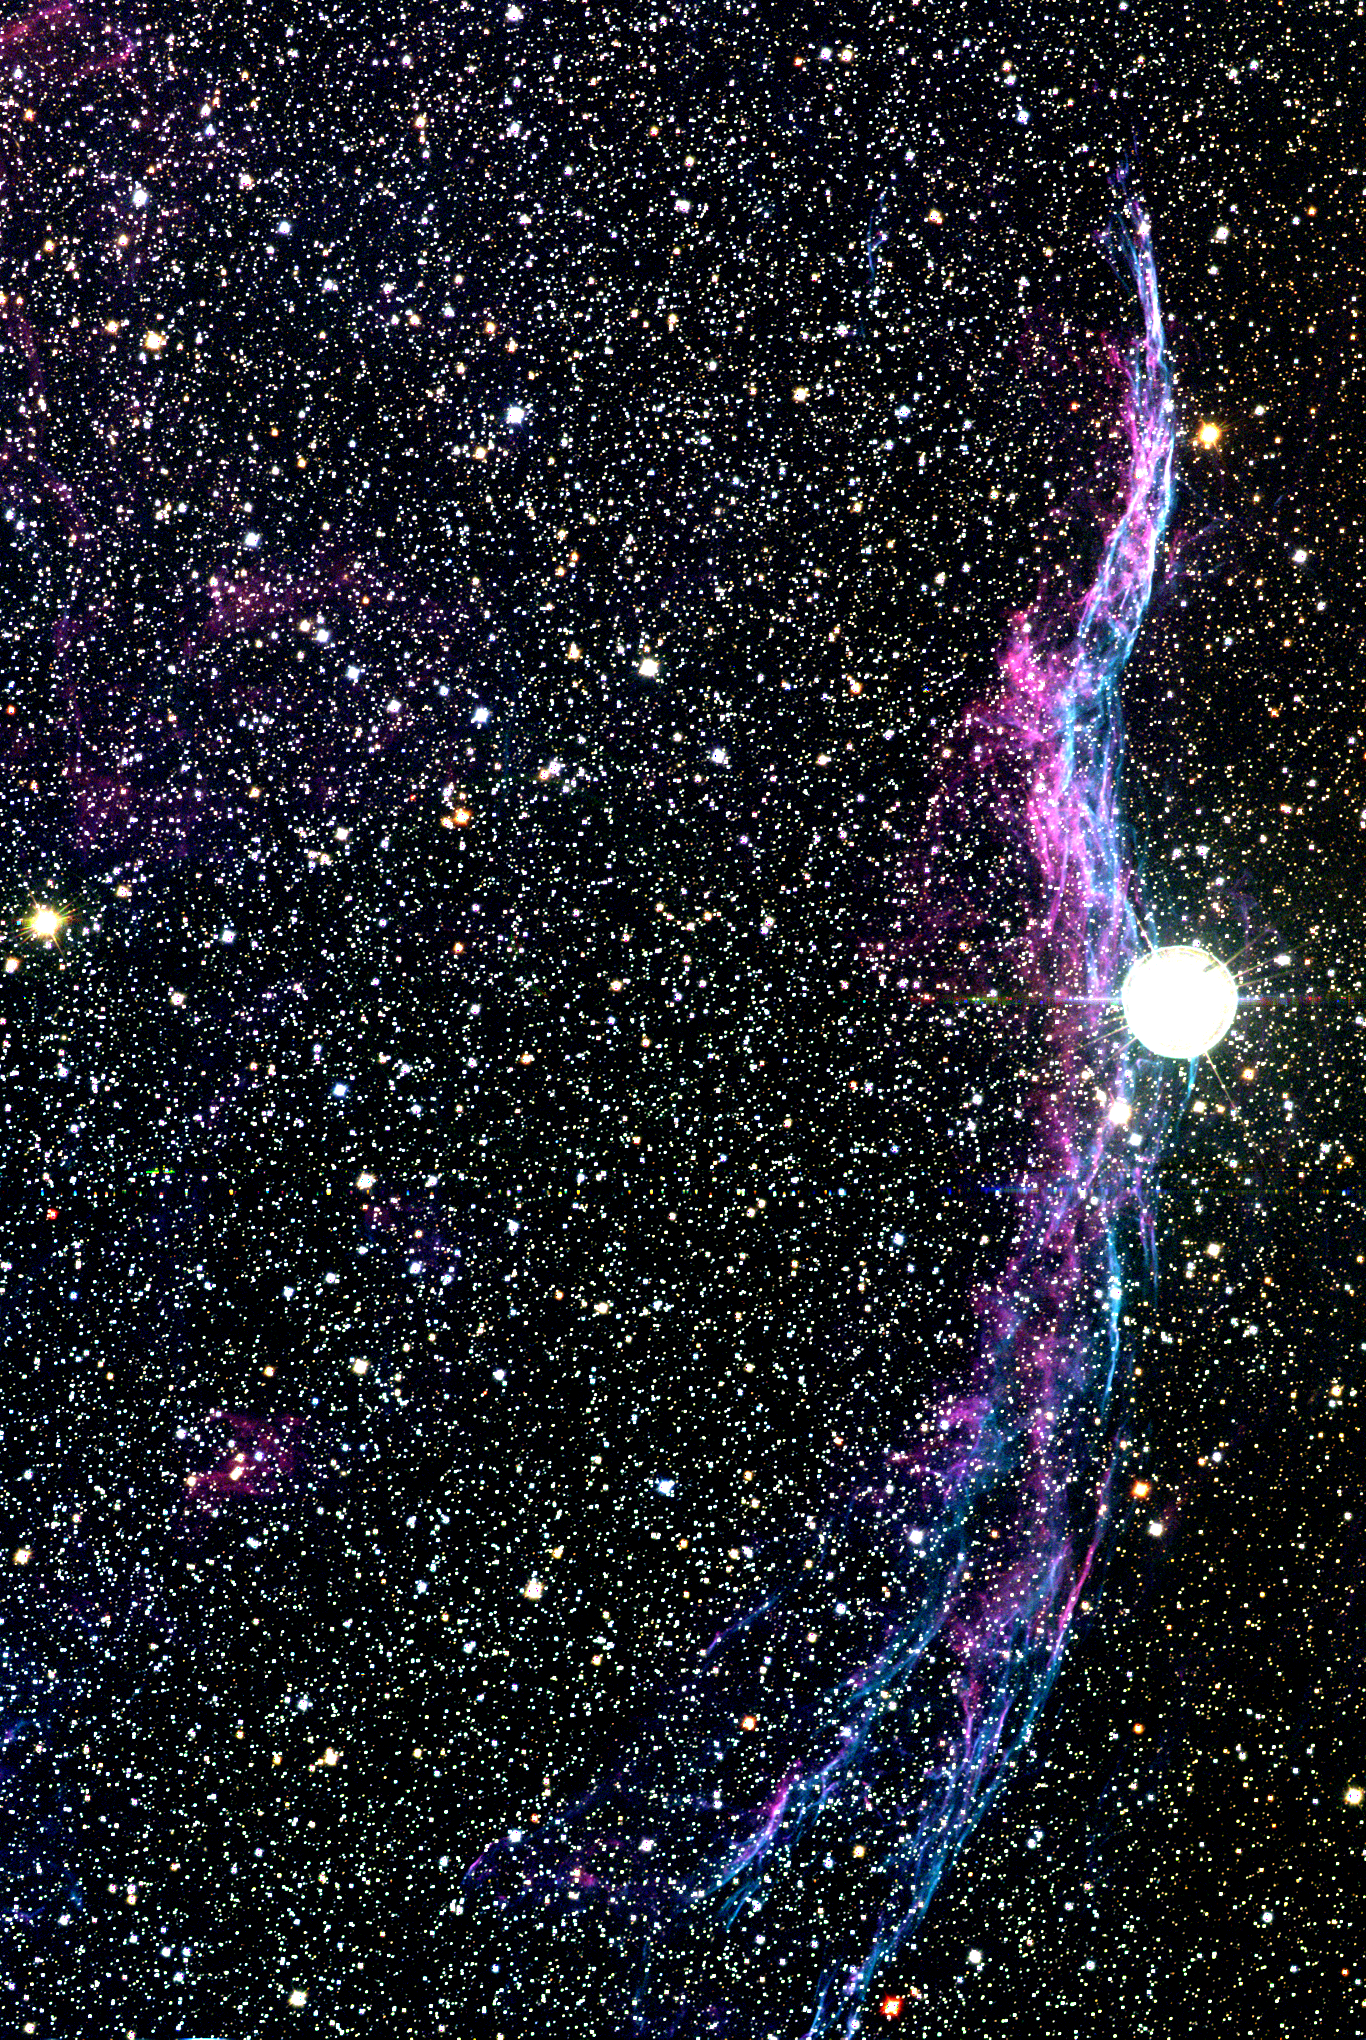

Veil Nebula (partial)

The Veil nebula, also known as the Cygnus Loop, is an enormous region of diffuse gas emission, covering several degrees on the sky. Although this image is over a degree across (more than 40 light-years), using the full wide-field capability of the Schmidt telescope, it still shows only the western segment (NGC6960) of the entire object (over 100 light-years in width). The nebula is the remnant of a supernova explosion which occurred more than 20000 years ago. It consists mostly of interstellar matter swept up by the material flung off by the exploding star, and it still shines because of excitation due to the collision between this expanding shock wave and the interstellar medium. The Veil nebula also emits X-rays, although they are weaker than those from younger supernova remnants such as Cassiopeia A, since the shock loses energy as it plows through its surroundings. Supernova explosions are perhaps the most spectacular events in our Galaxy, occurring when a star throws off its outer layers at speeds of ten to twenty thousand kilometers per second, leaving behind sometimes nothing, sometimes a shriveled remnant neutron star, or sometimes even a totally collapsed black hole. Location: 20h 56m 24s +31deg 43min (1950.0), constellation of Cygnus. Distance: around 2500 light-years. This image was made by combining a number of exposures taken on the night of July 15th 1996, with a 2048x2048 CCD detector at the Burrell Schmidt telescope of the Warner and Swasey Observatory of Case Western Reserve University (CWRU), situated on Kitt Peak in southern Arizona. These observations were made during the telescope training part of the Research Experience for Undergraduates (REU) program operated by NOAO/Tucson and funded by the National Science Foundation. See also this eastern section of the nebula.

Credit: N.A.Sharp, REU program/NOIRLab/NSF/AURA